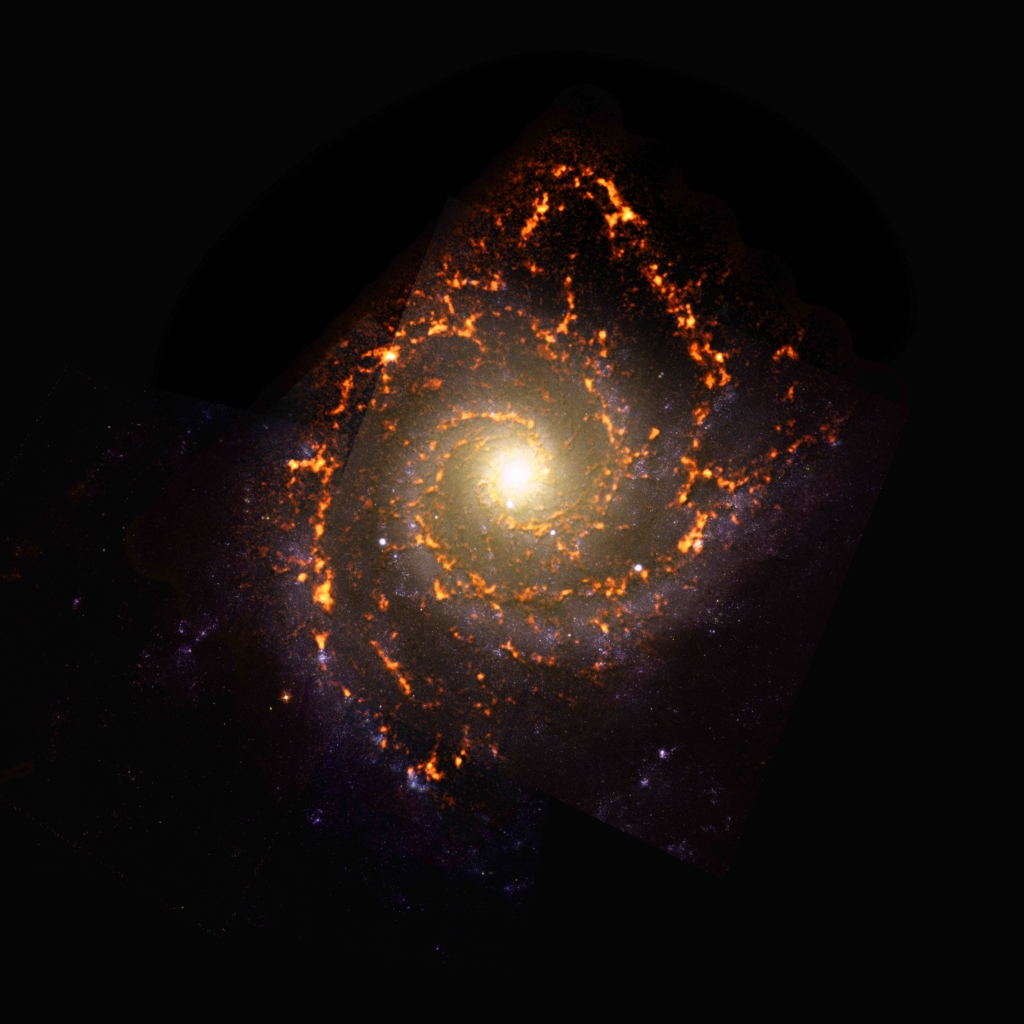

PHANGS-ALMA Survey: NGC0628

While conducting a census of nearly 100 galaxies in the nearby Universe, the PHANGS survey observed NGC0628, a galaxy with pure grand-design spiral morphology. NGC0628 is shown here as an ALMA (orange) composite with Hubble Space Telescope (red) data.

Credit: ALMA (ESO/NAOJ/NRAO)/ESA/NASA/PHANGS, S. Dagnello (NRAO)